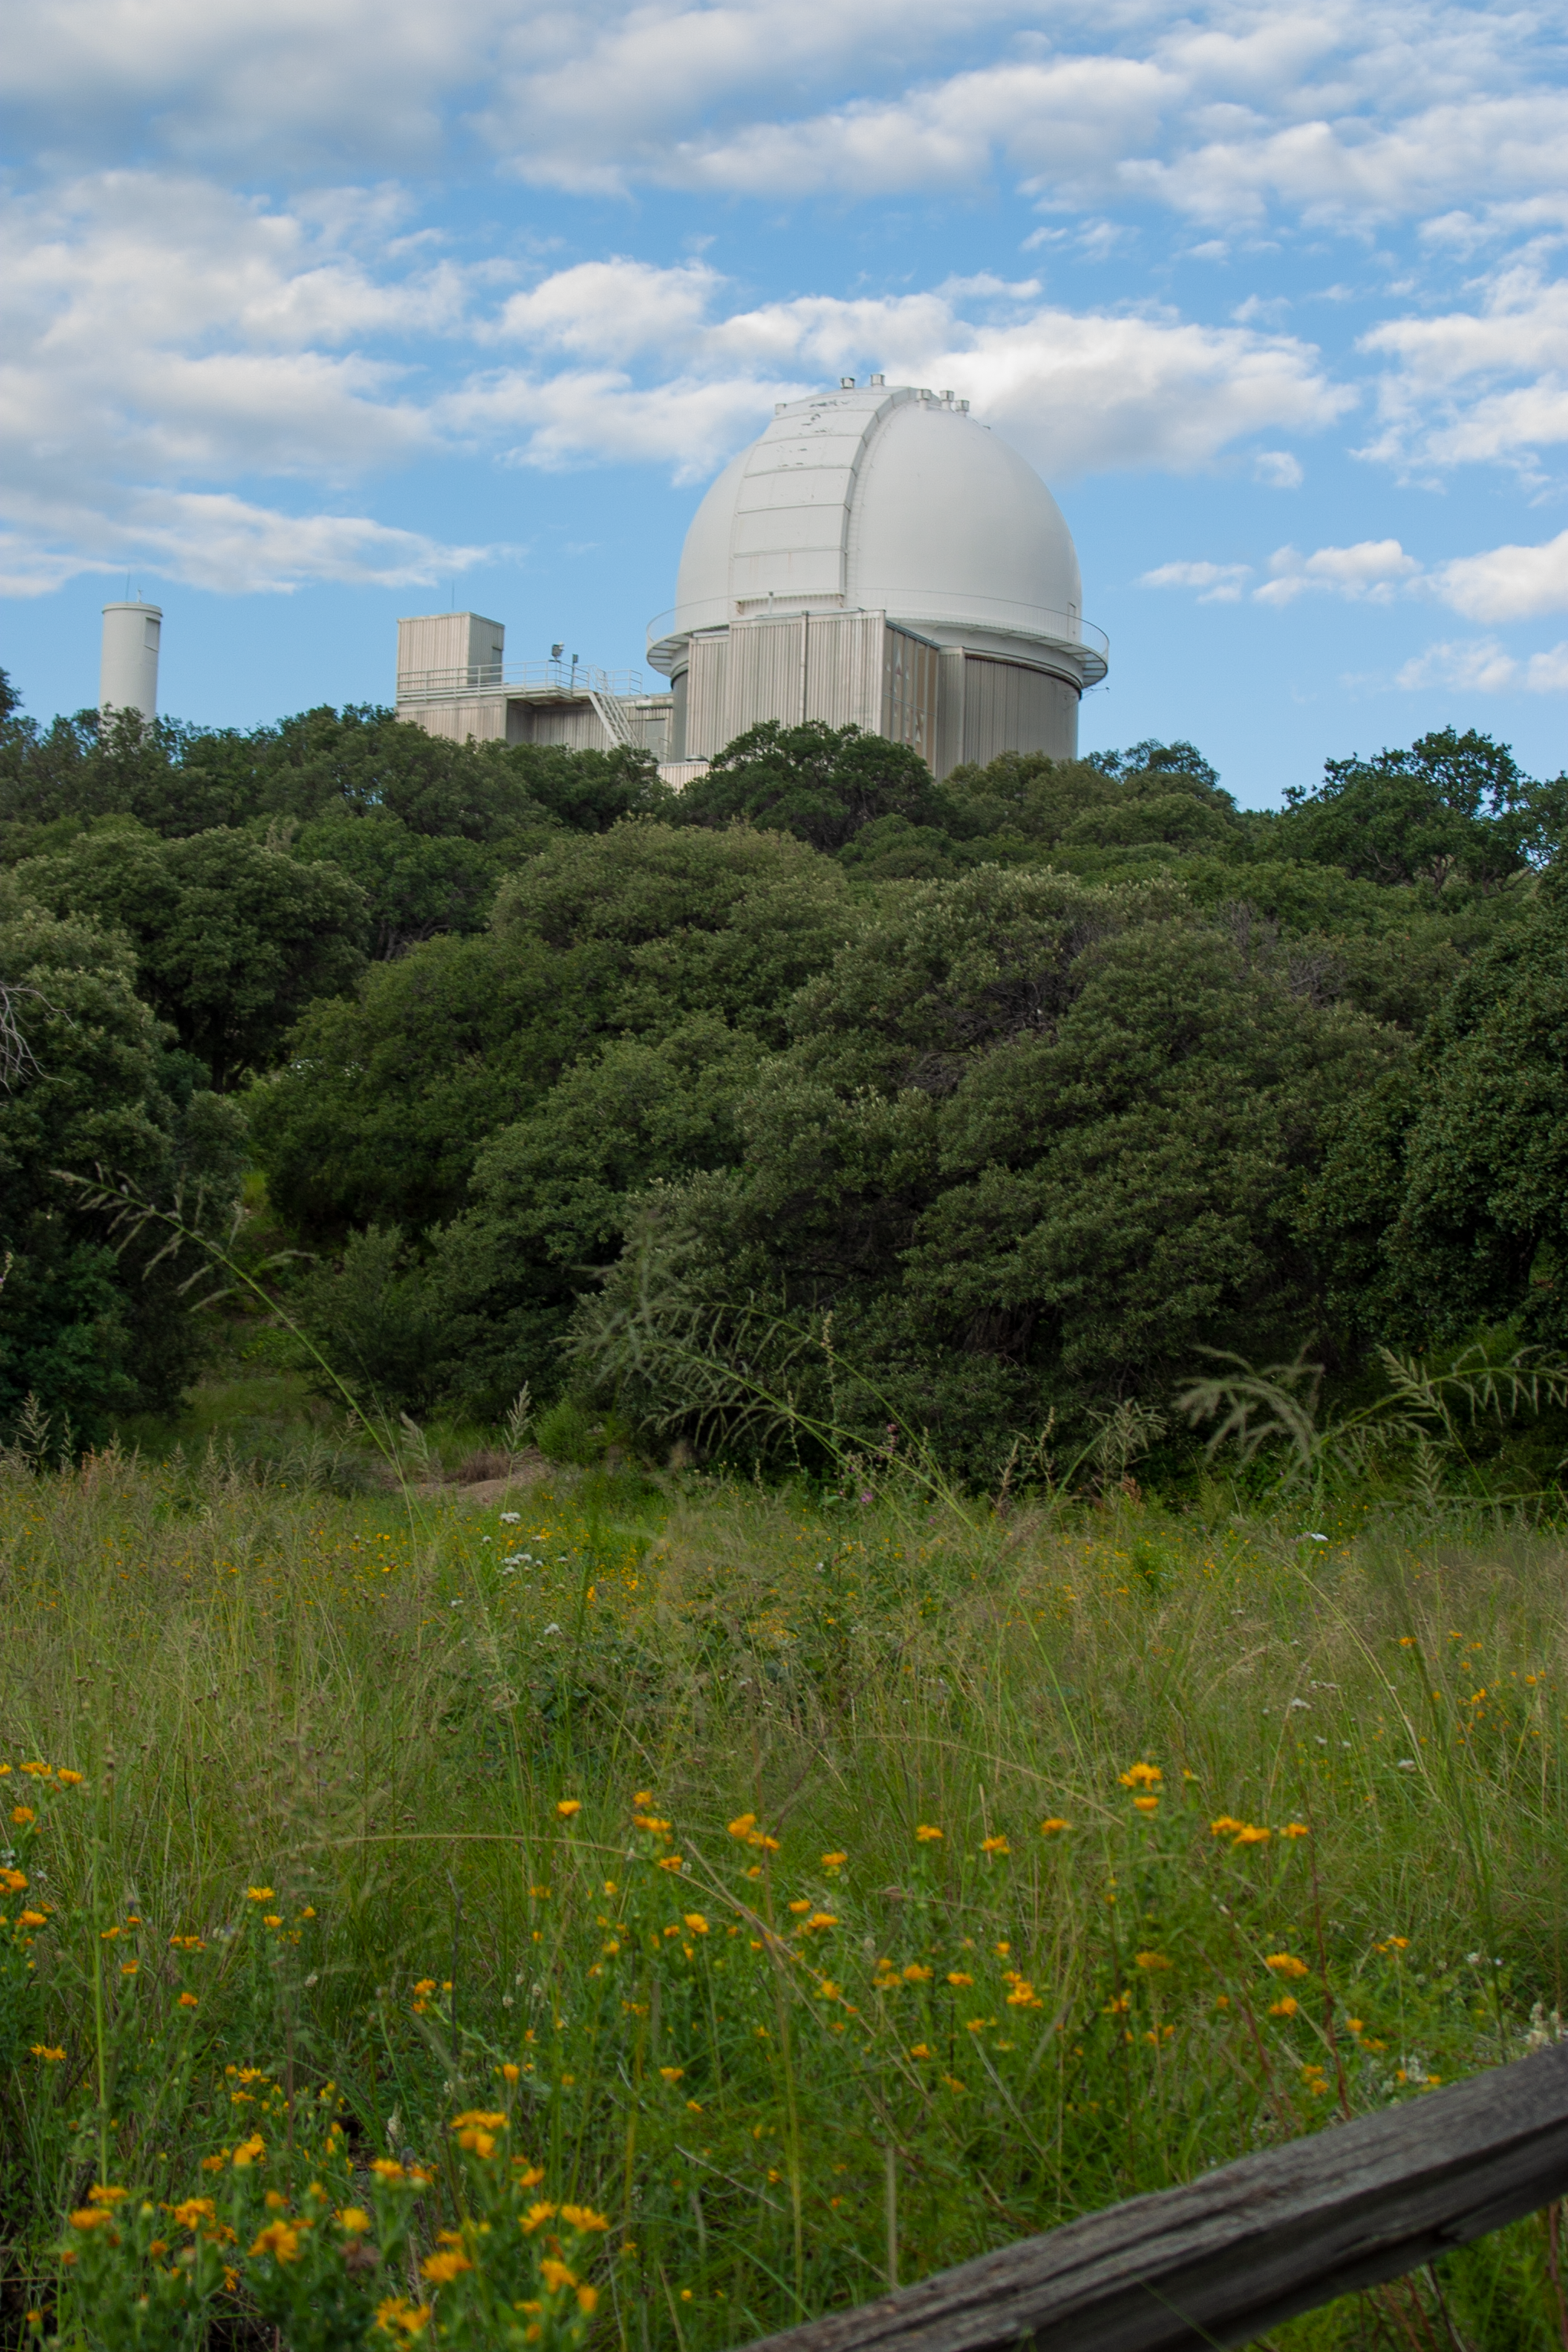

KPNO 2.1-meter Telescope

KPNO 2.1-meter Telescope at Kitt Peak National Observatory, AZ.

Credit: KPNO/NOIRLab/NSF/AURA/P. Marenfeld